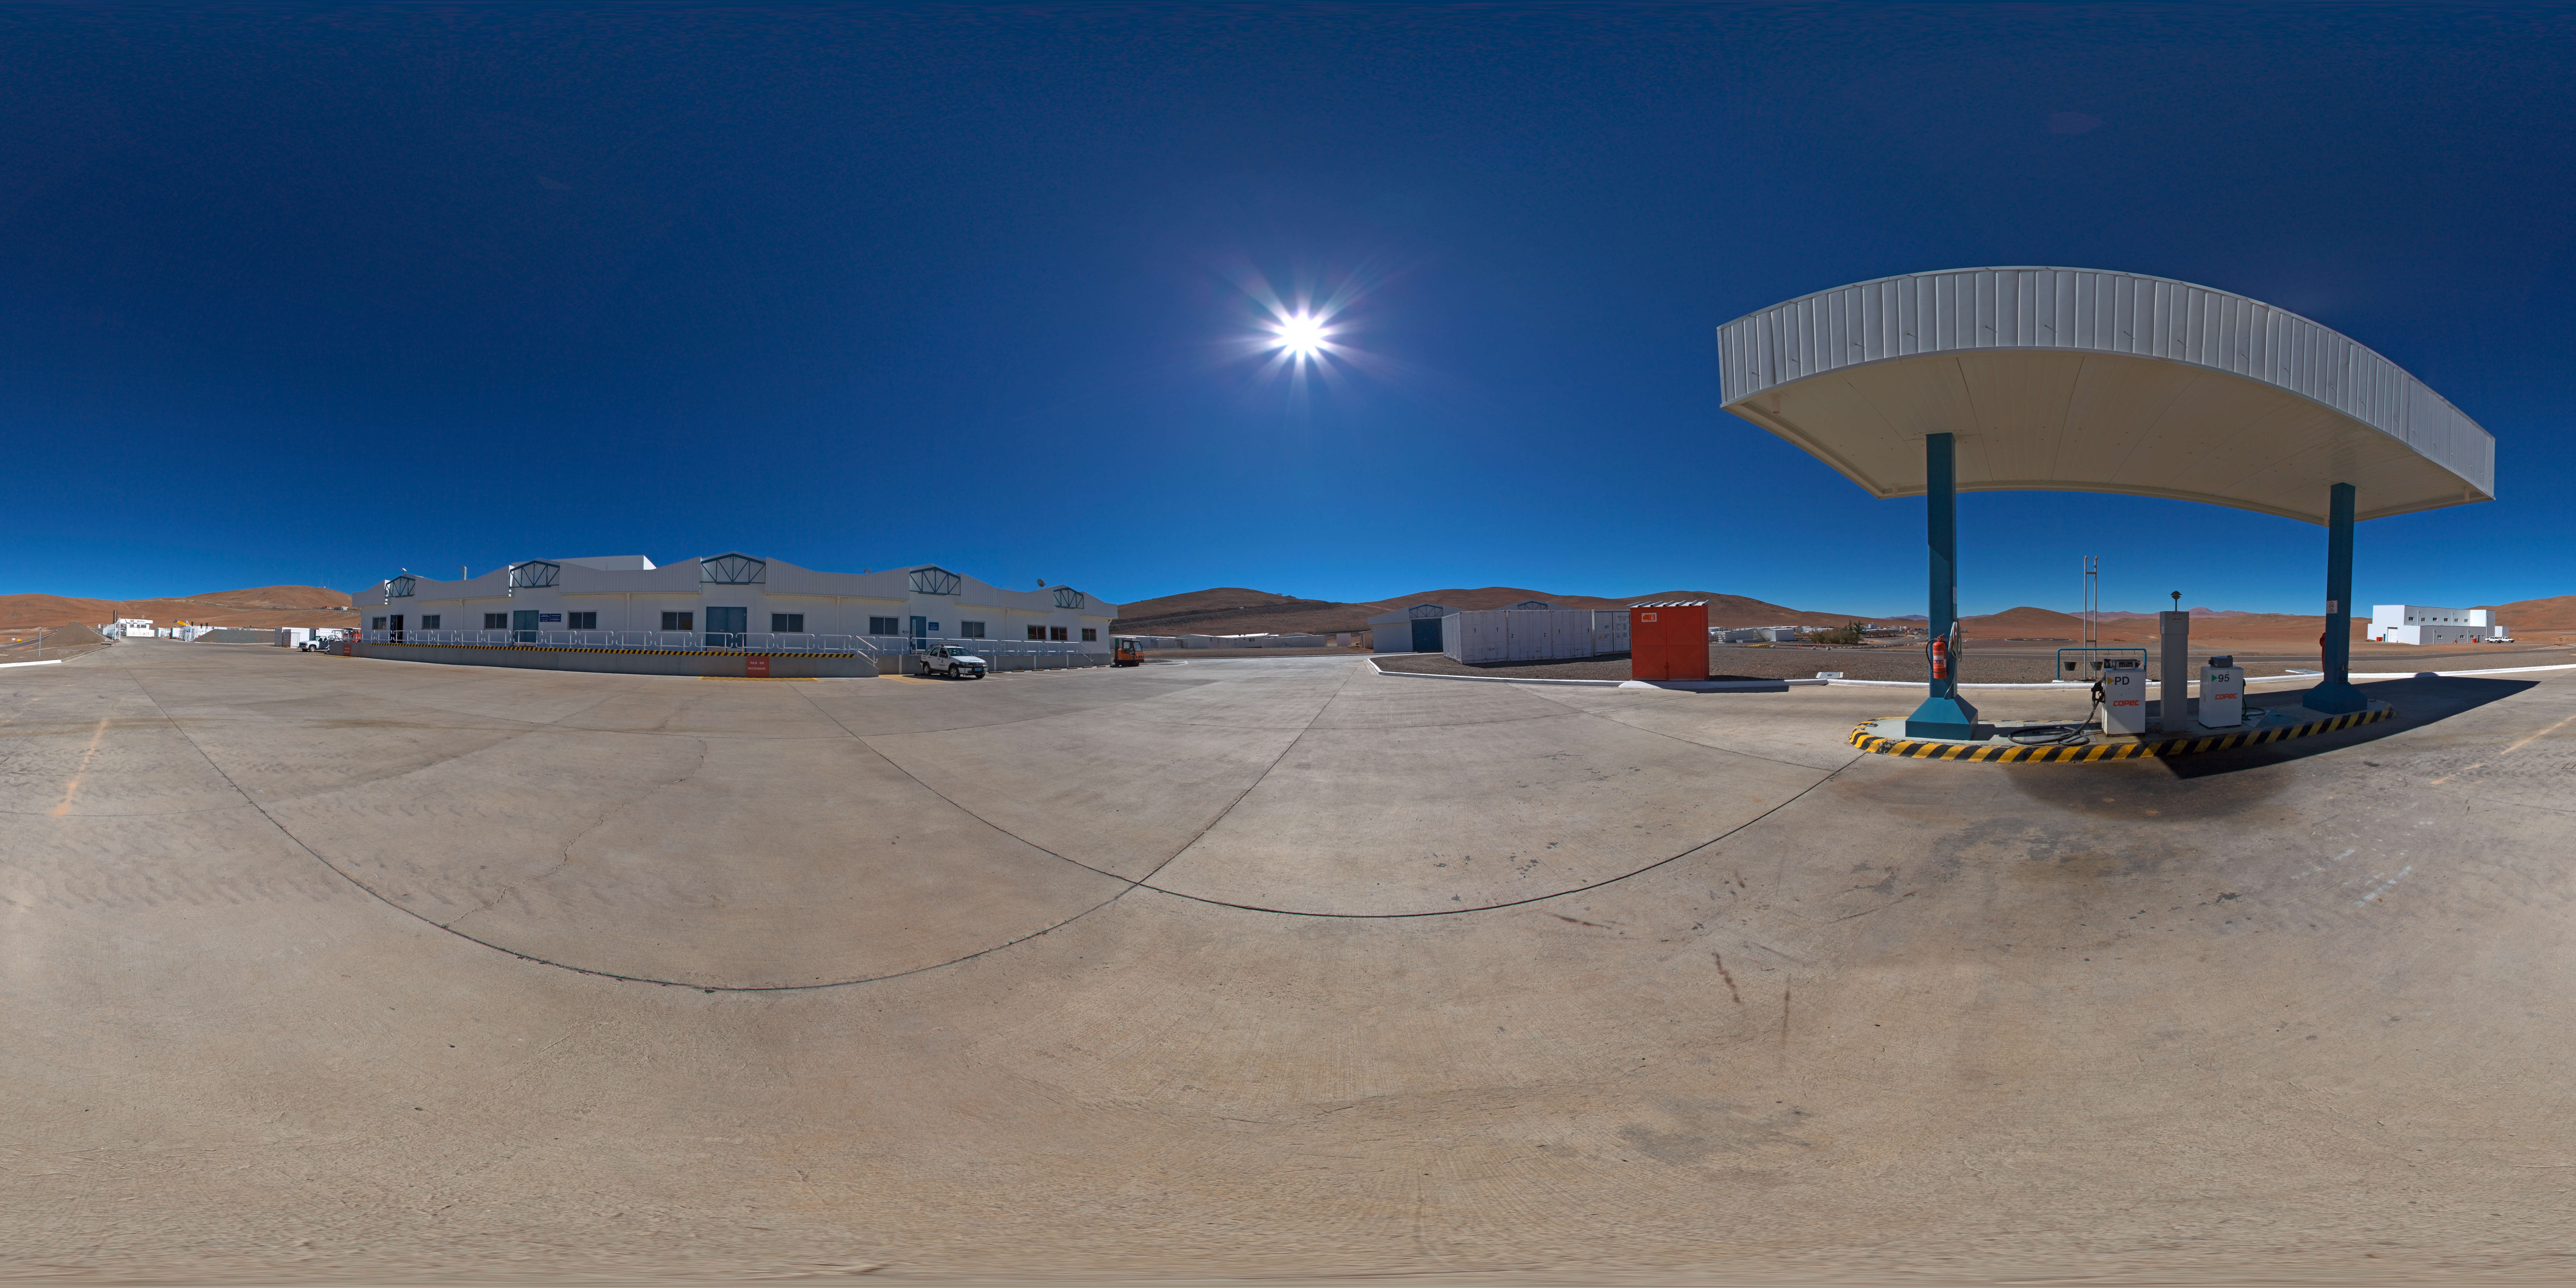

Warehouses at Paranal

360 degree panorama of the warehouses at Paranal basecamp.

Credit: ESO